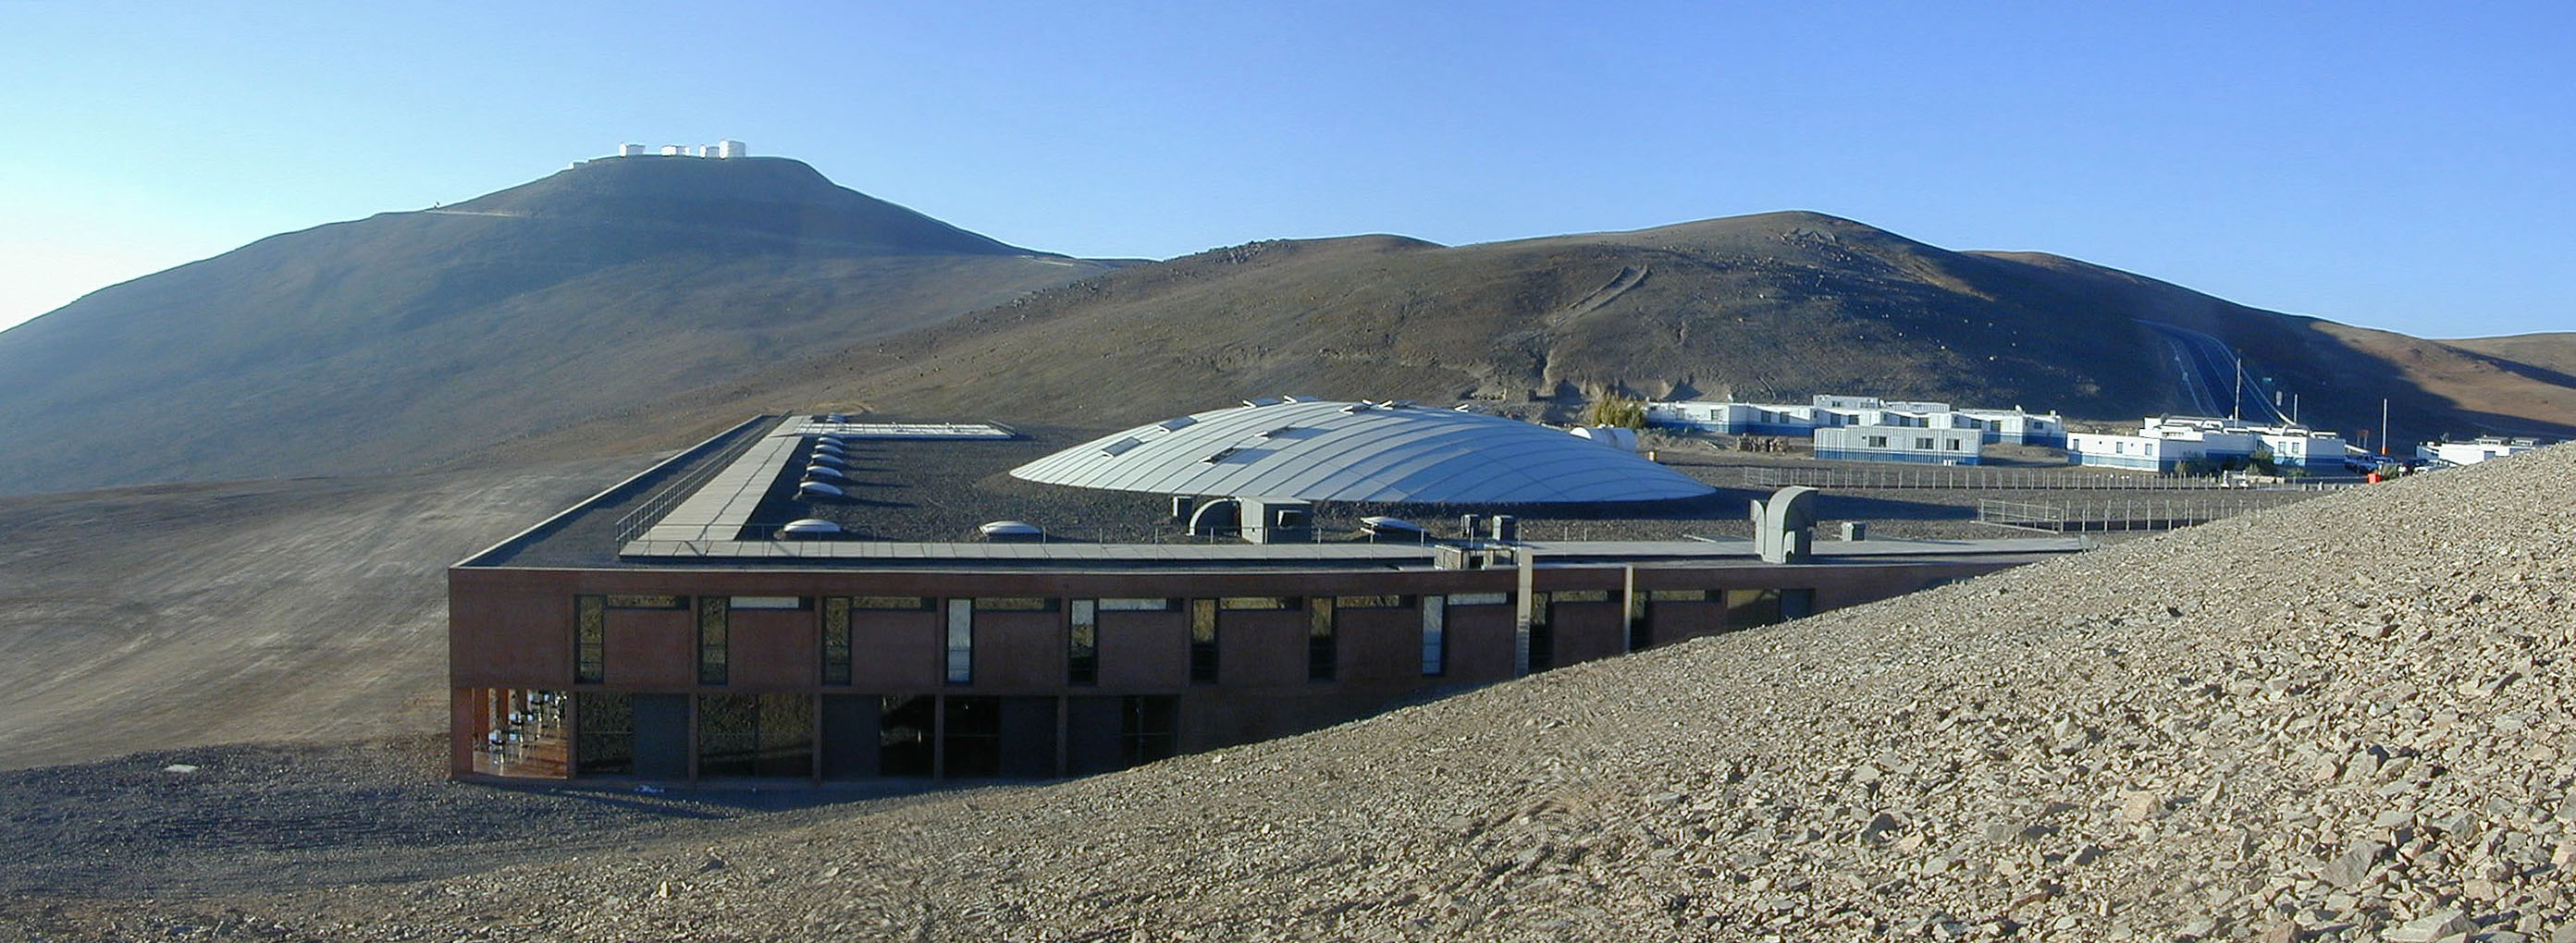

The Paranal Residencia

The linear construction used to fill the natural depression of the ground in this area is evident. The 35-m central dome protrudes from the "filled-in" valley.

Credit: ESO/M.Tarenghi